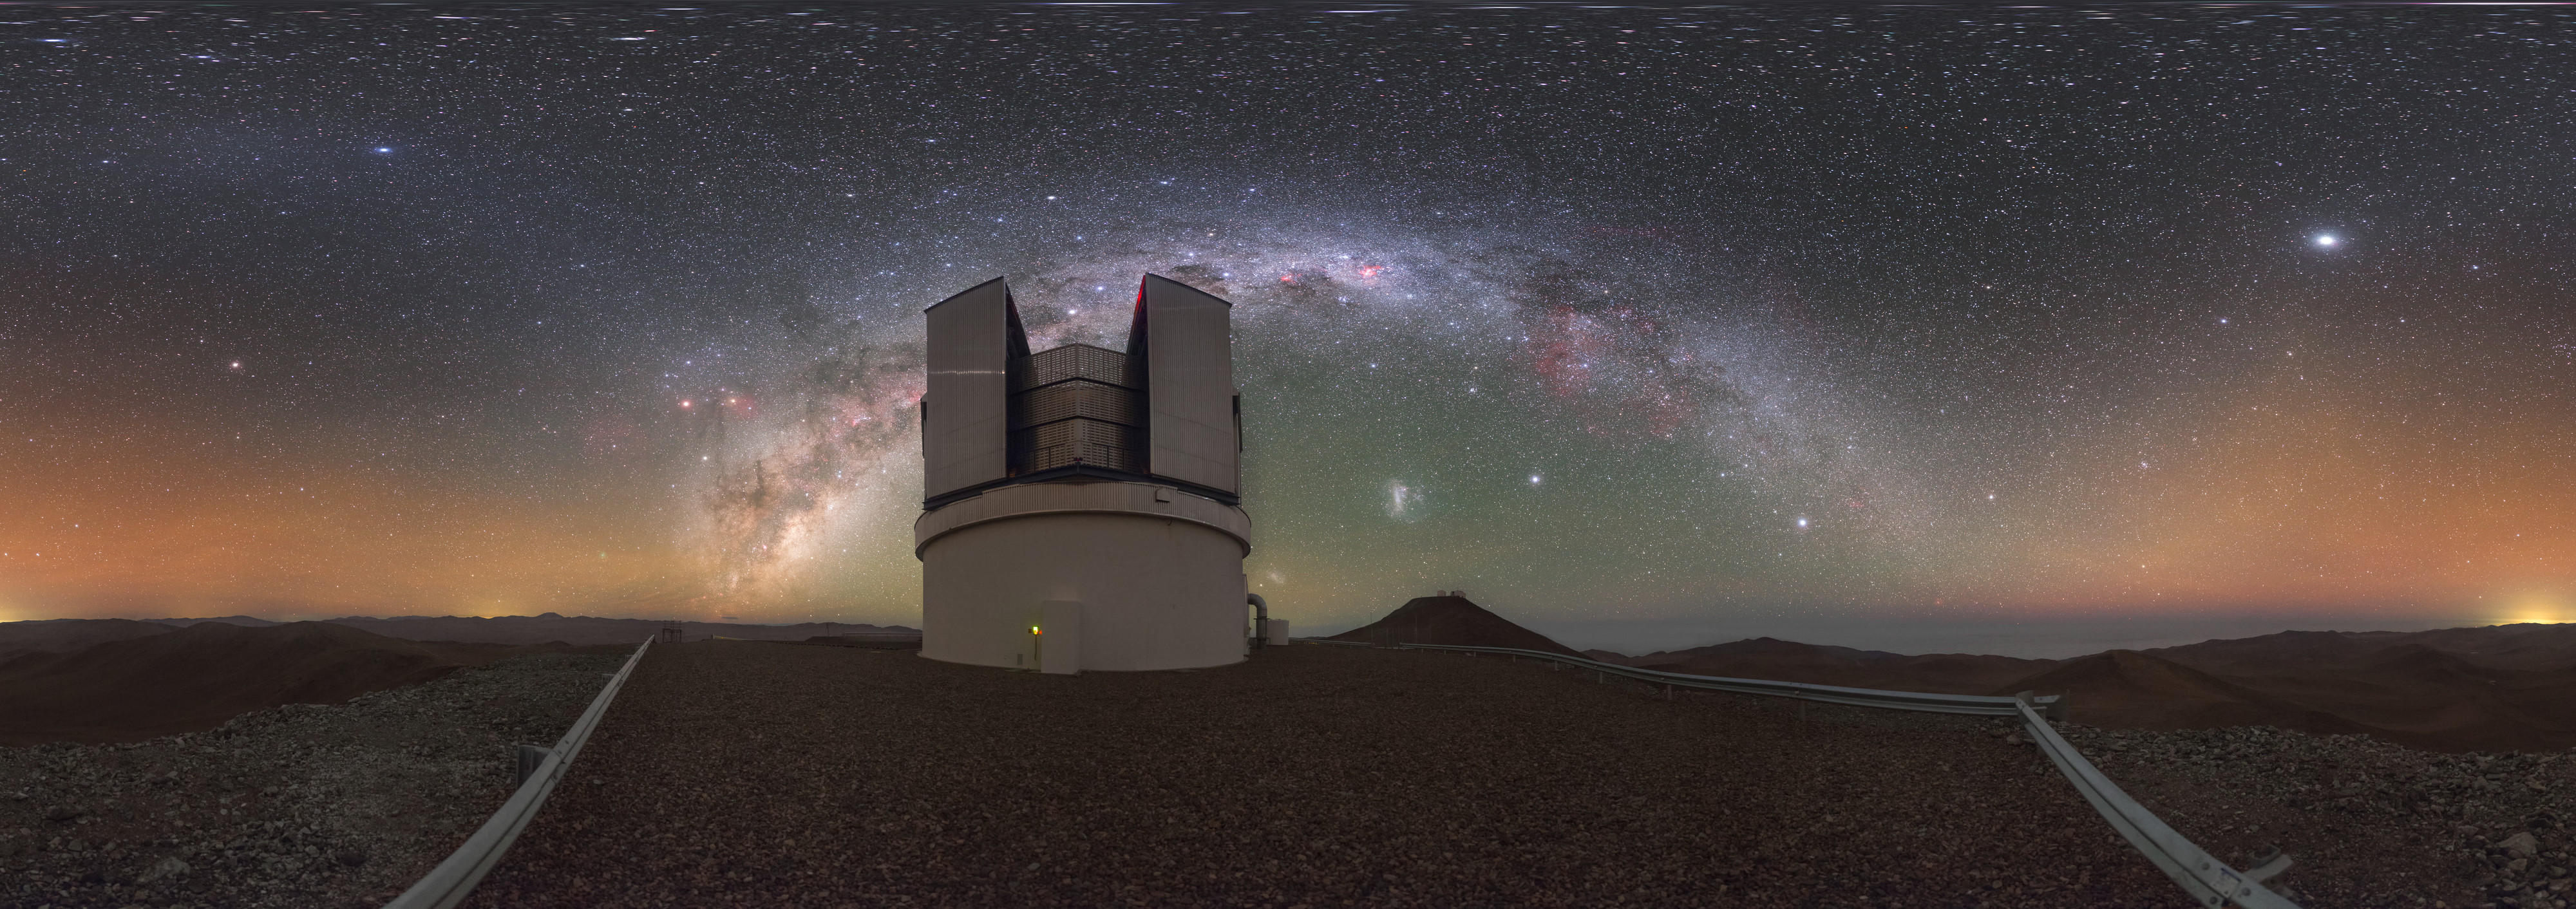

A Cosmic Vista

The telescope in this eye-catching picture is appropriately named VISTA, short for the Visible and Infrared Survey Telescope for Astronomy. The telescope is located at ESO’s Paranal Observatory in Chile, where the altitude and arid climate make for cloudless skies and excellent viewing conditions.

Different phenomena in the Universe produce different kinds of light, only a tiny fraction of which is visible to the human eye. VISTA observes infrared light, the same radiation that we can feel as heat. The three-tonne camera housed inside the telescope is extremely sensitive, allowing VISTA to detect this kind of light from very distant sources in the Universe and to produce both stunning images and groundbreaking scientific results.

Enjoying the same exceptional skies as VISTA is another of ESO’s facilities, the Very Large Telescope (VLT), which can be just about be seen atop a distant peak. Despite the impressive size and ingenuity of these facilities, they cannot help but be dwarfed by the sheer majesty of the Universe above, as demonstrated by the kaleidoscopic Milky Way arching across the panorama.

This image was taken by ESO photo ambassador Petr Horálek.

Credit: ESO/P. Horálek